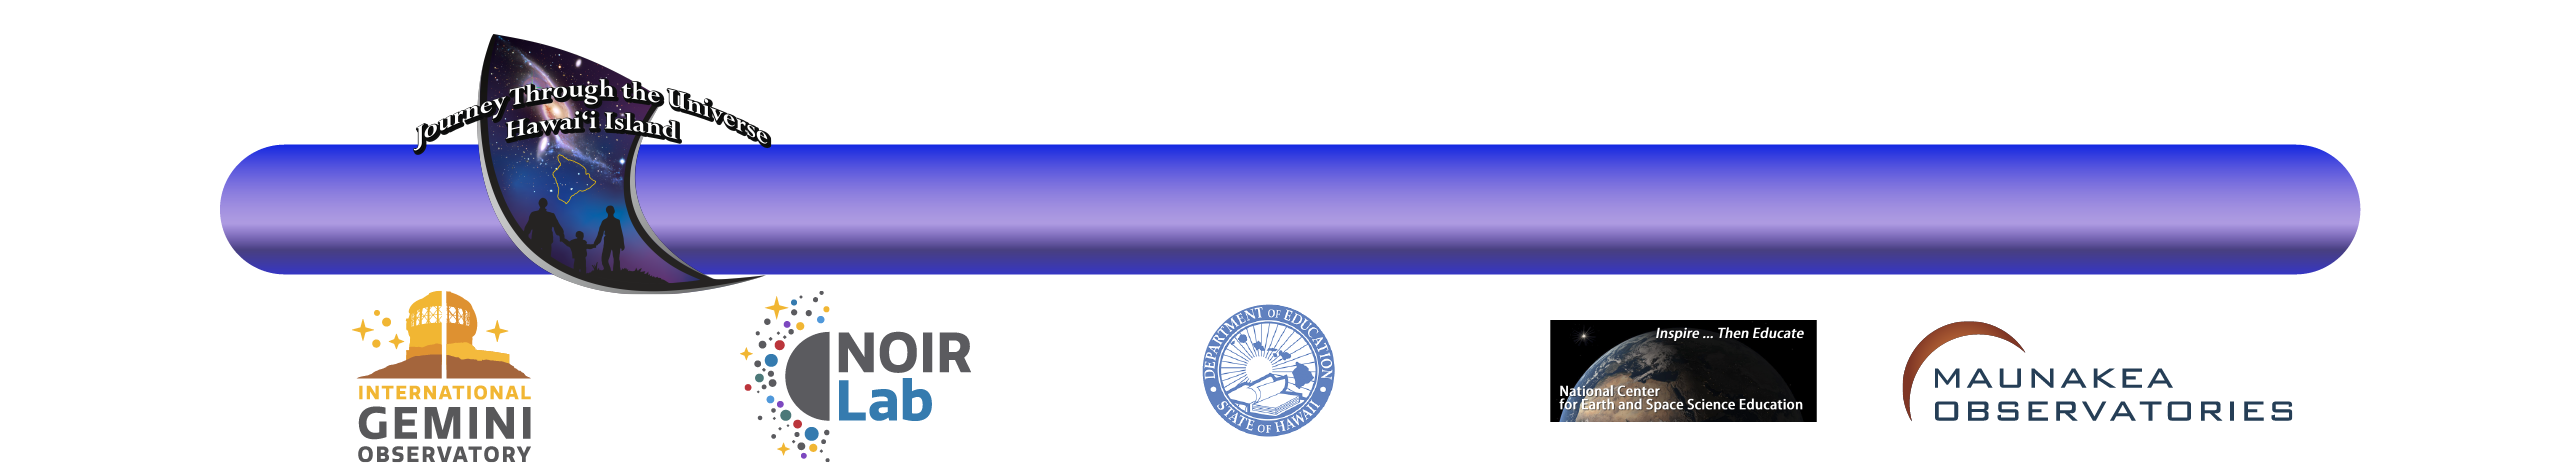

Journey Through the Universe letterhead

Credit: NOIRLab